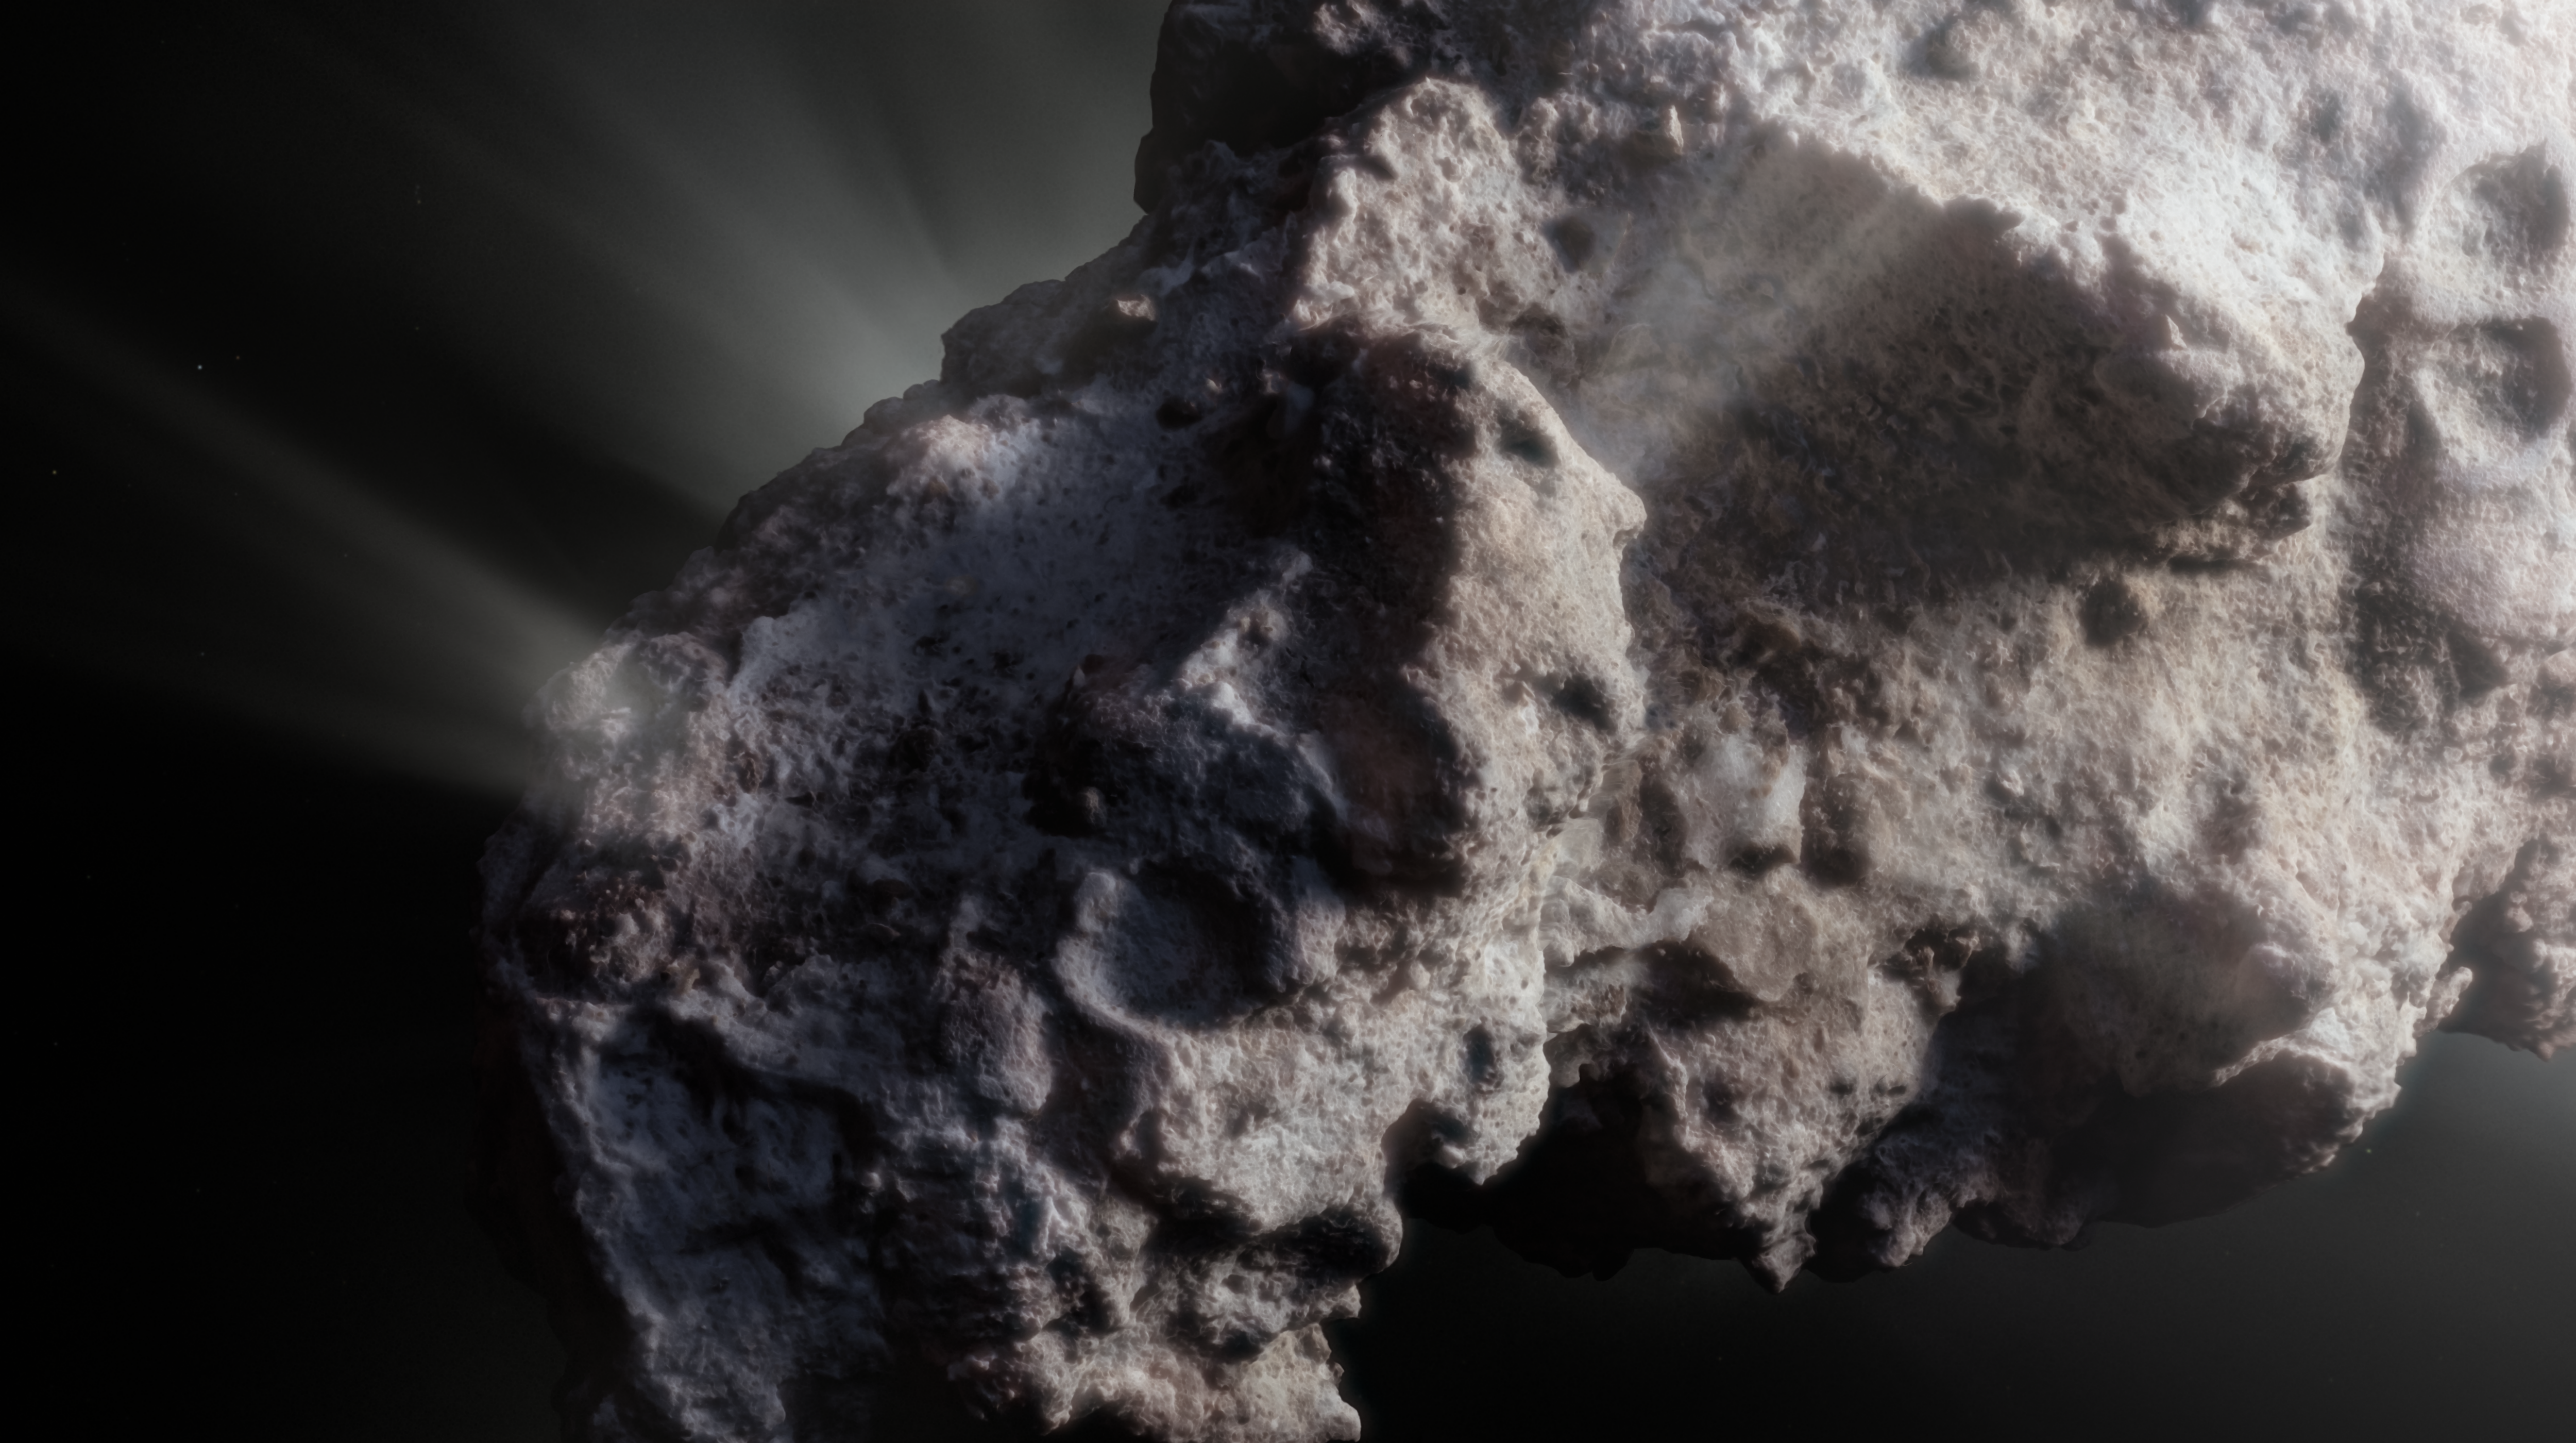

Artist’s impression of the surface of interstellar comet 2I/Borisov (close up)

This image shows an artist’s close-up view of what the surface of the comet might look like.

2I/Borisov was a visitor from another planetary system that passed by our Sun in 2019, allowing astronomers a unique view of an interstellar comet. While telescopes on Earth and in space captured images of this comet, we don’t have any close-up observations of 2I/Borisov. It is therefore up to artists to create their own ideas of what the comet’s surface might look like, based on the scientific information we have about it.

Credit: ESO/M. Kormesser